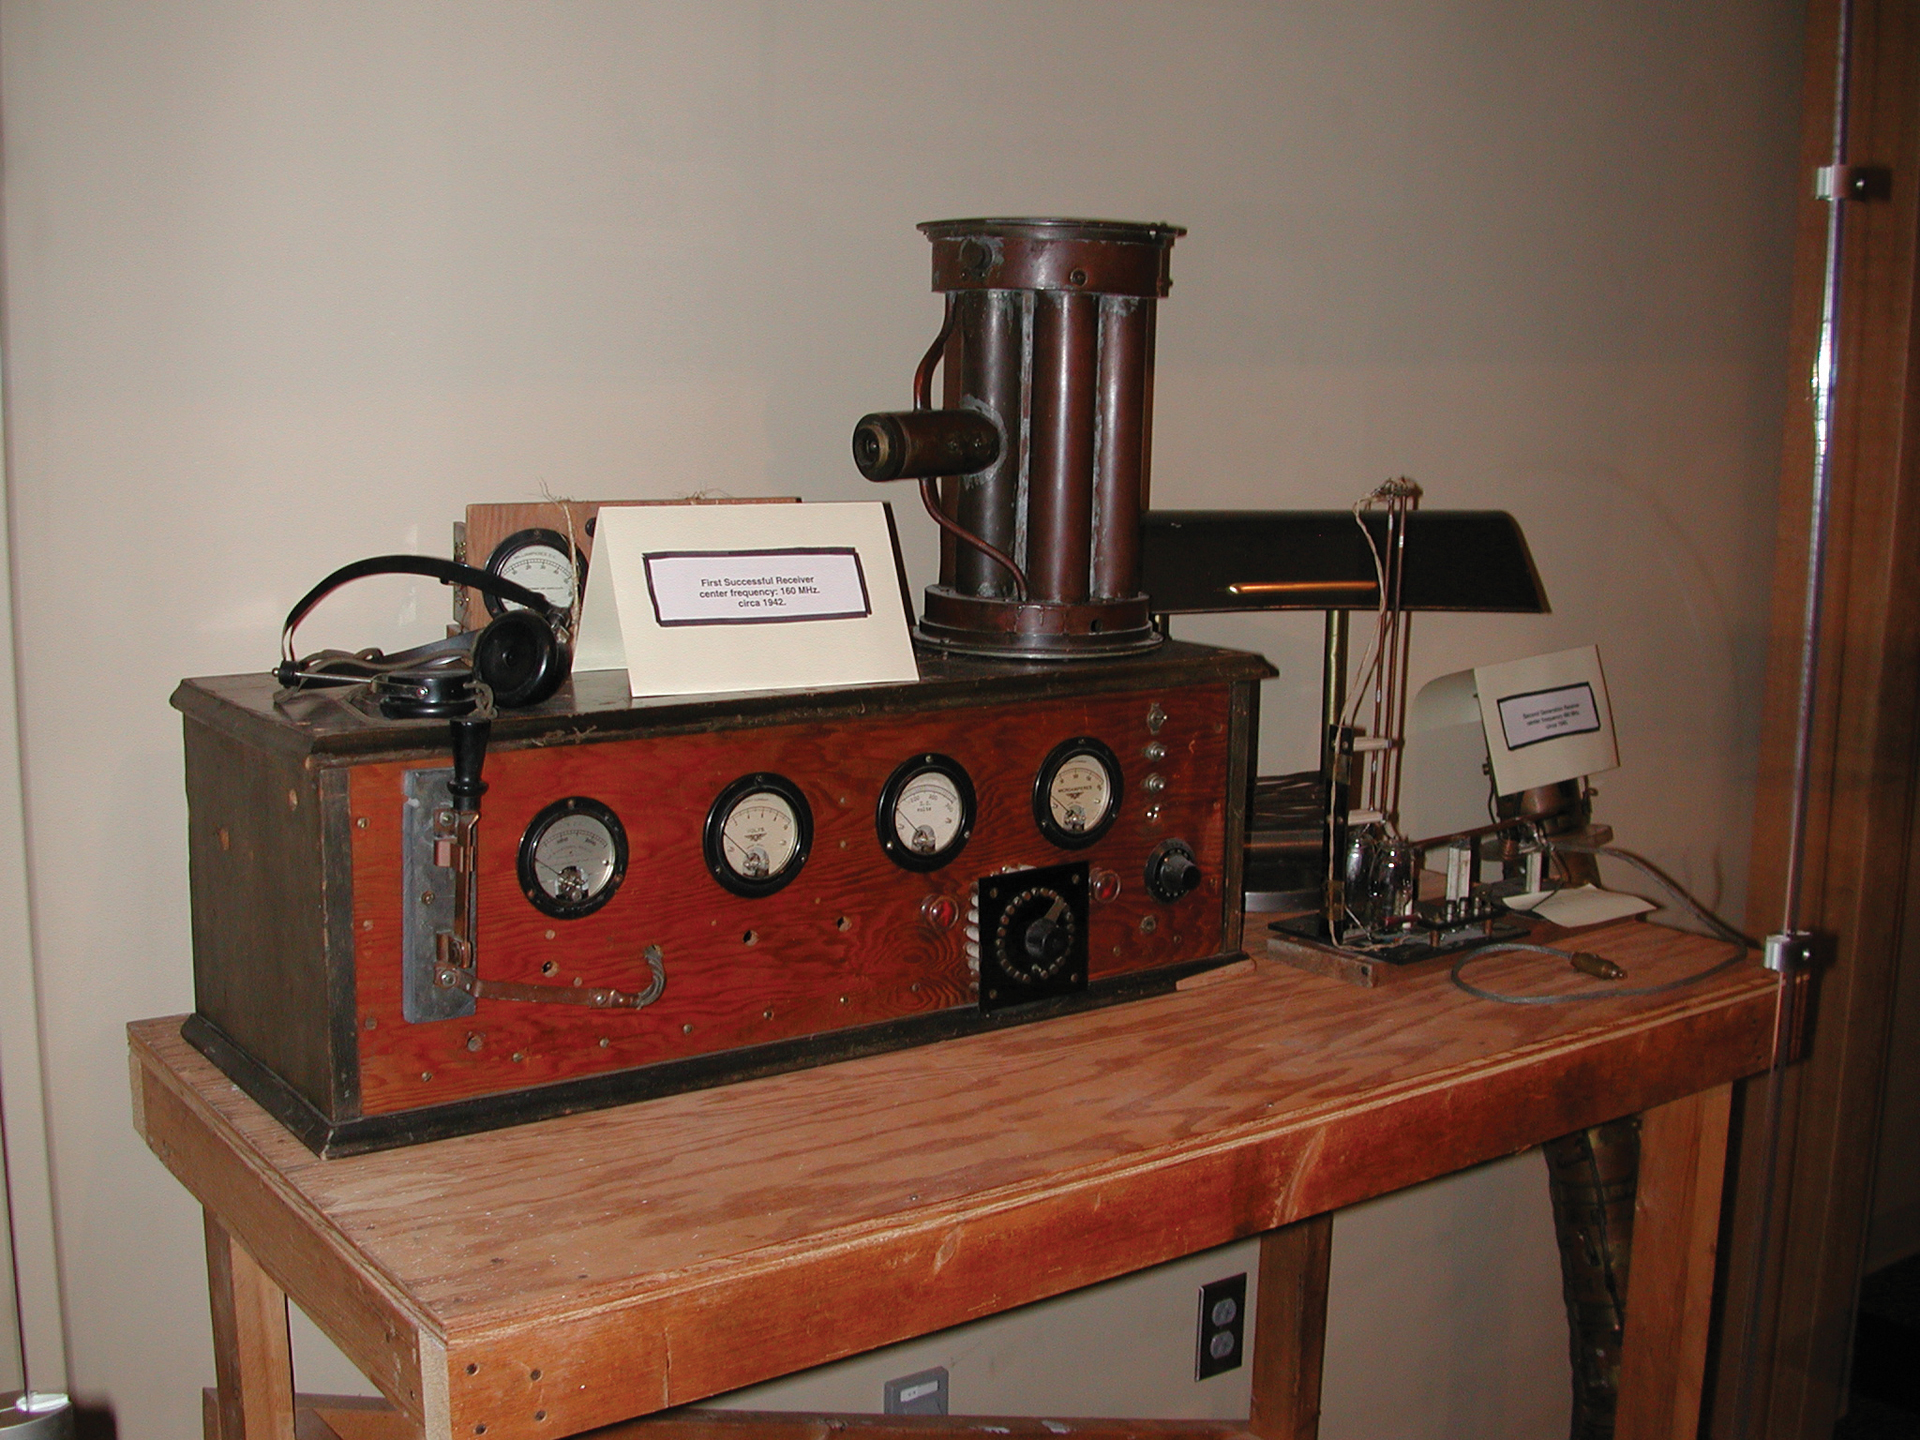

Grote Reber's Receiver Exhibit

On exhibit in the Green Bank Science Center in West Virginia is the original receiver equipment used by radio astronomy pioneer Grote Reber. With this, he discovered sources of radio waves coming from outside our Galaxy, mapped our Galaxy's radio wave structure, and also made the observations that would later help physicists discover non-thermal synchrotron radiation.

Credit: B. Saxton, NRAO/AUI/NSF